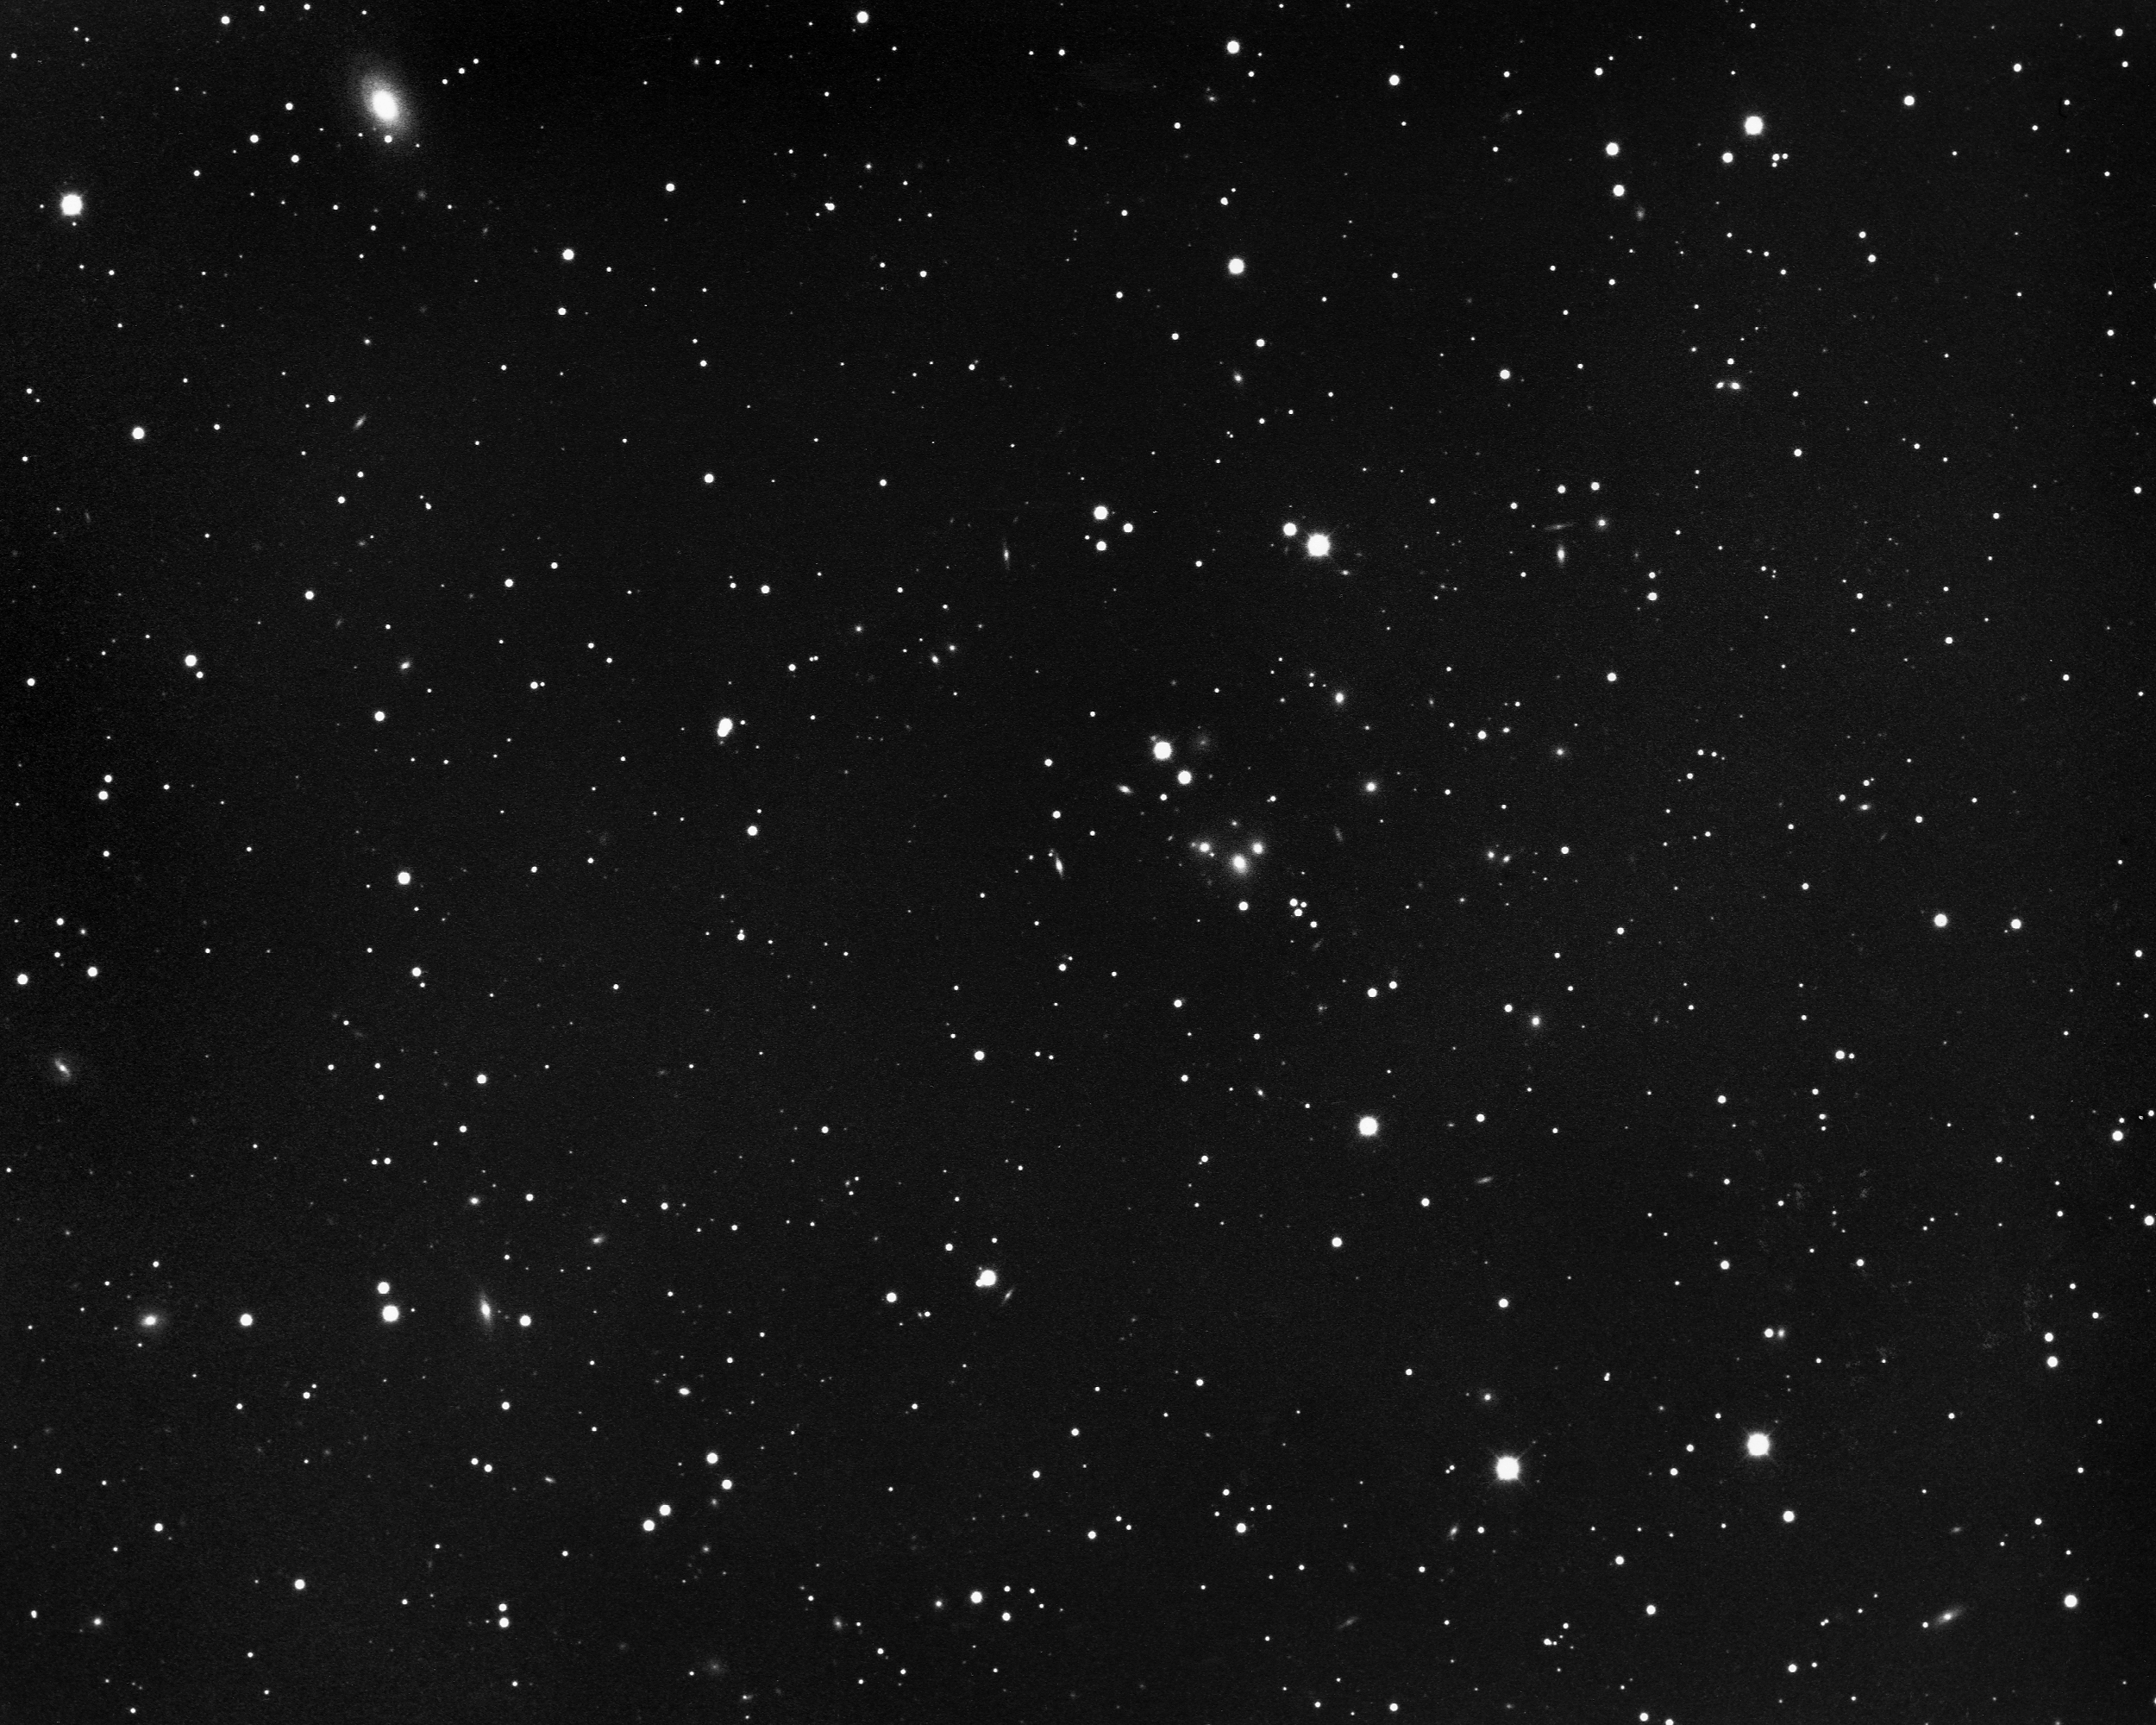

Distant cluster of galaxies in Gemini

KPNO 4-meter Mayall telescope, 1975.

Credit: NOIRLab/AURA/NSF